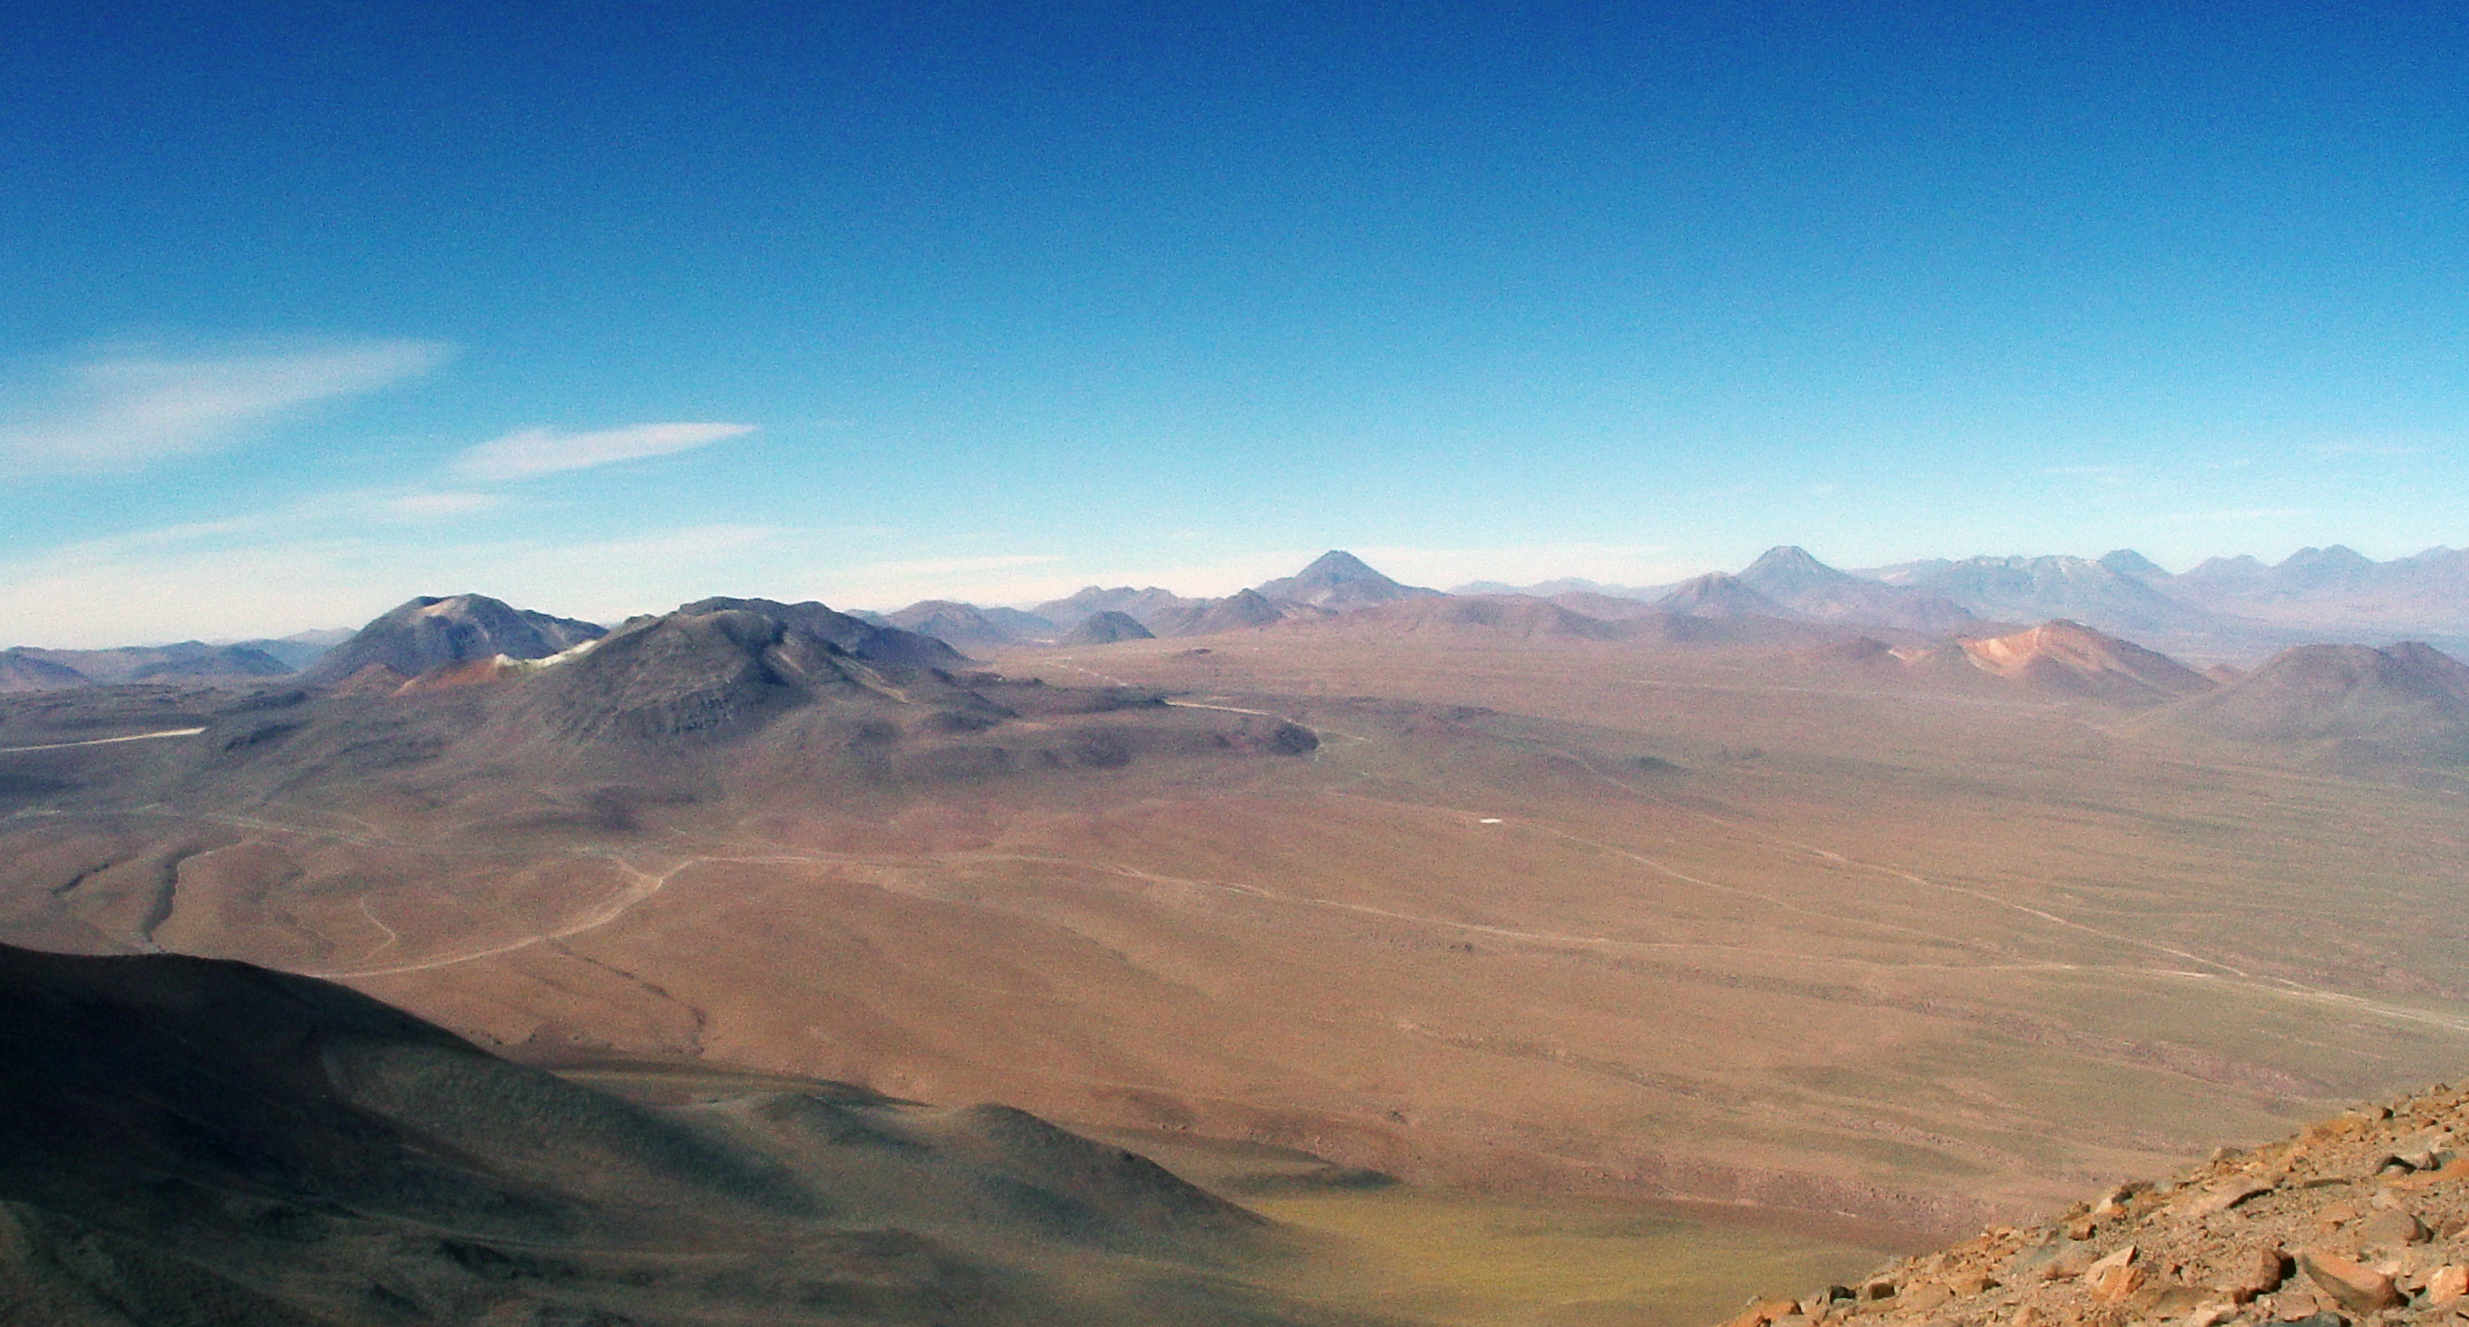

ALMA on the Chajnantor plains

High view of the Chajnantor Plateau, taken from the top of volcano Licancabur, 5,920 m above sea level.

Credit: ESO/L.Ventura